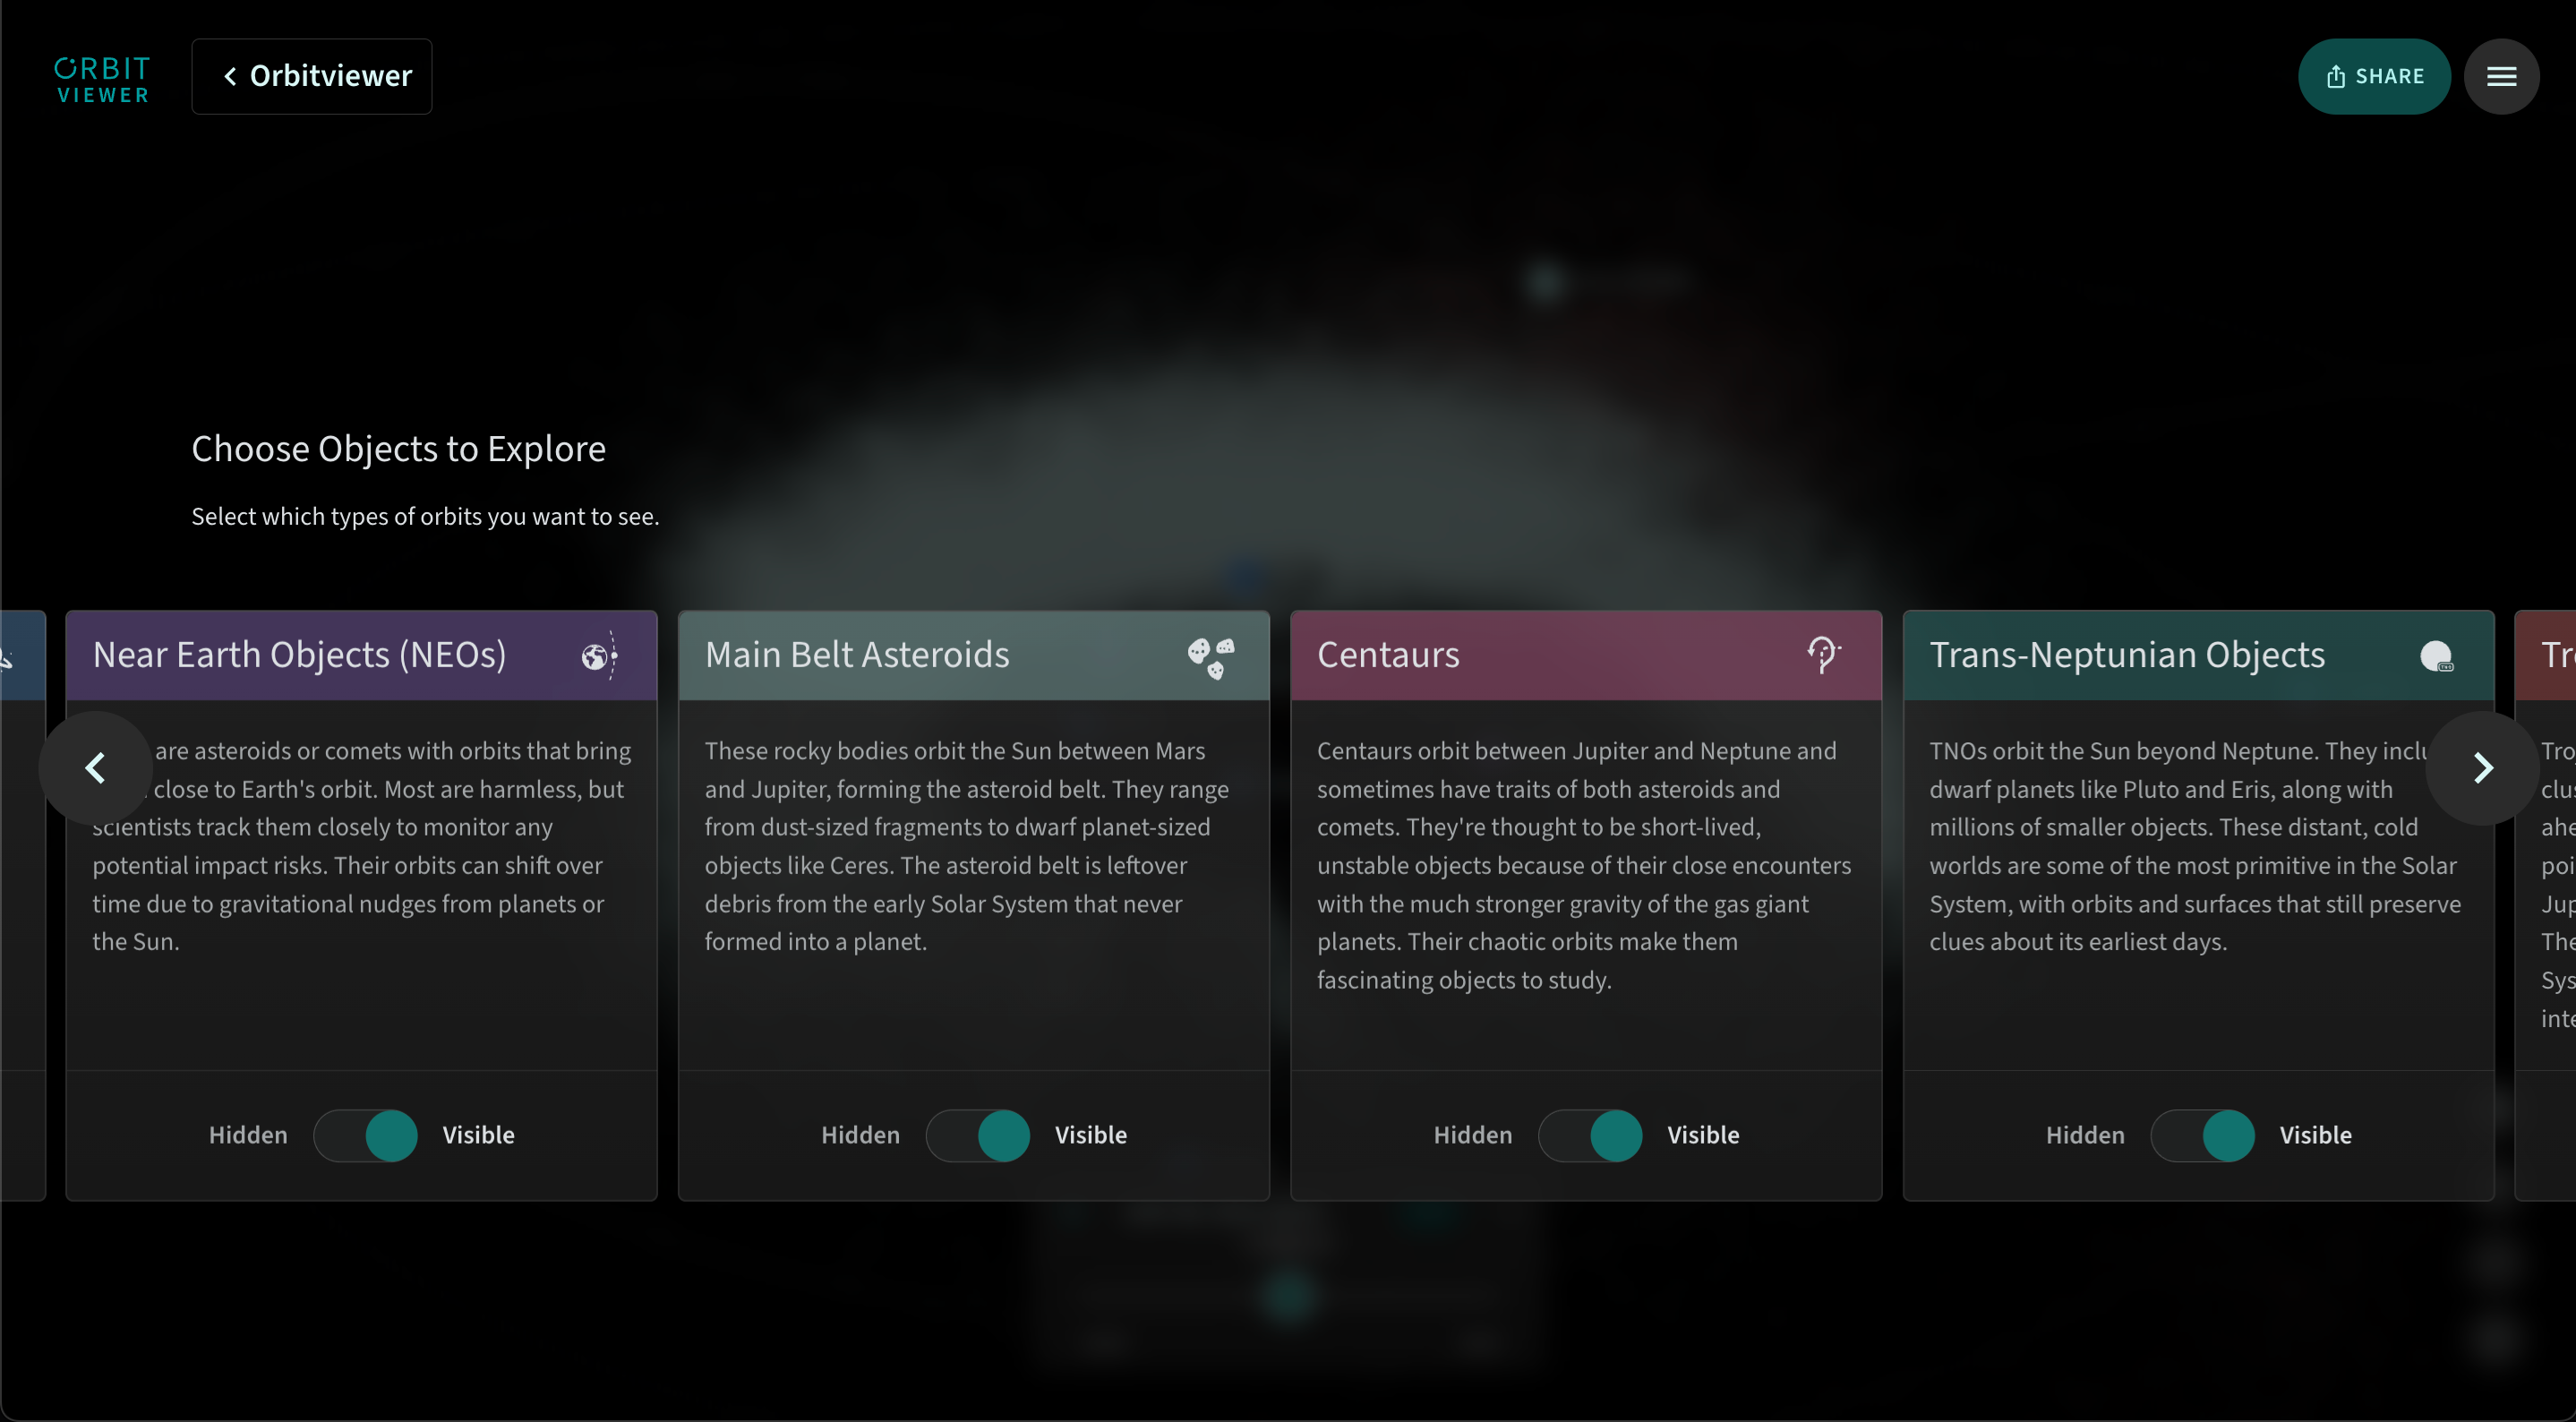

Orbitviewer Object Types

Some of the many types of objects that you can explore in Orbitviewer, a groundbreaking new web app developed by NSF–DOE Vera C. Rubin Observatory that brings the dynamic movement of objects in our Solar System to life.

Credit: RubinObs/NOIRLab/NSF/AURA